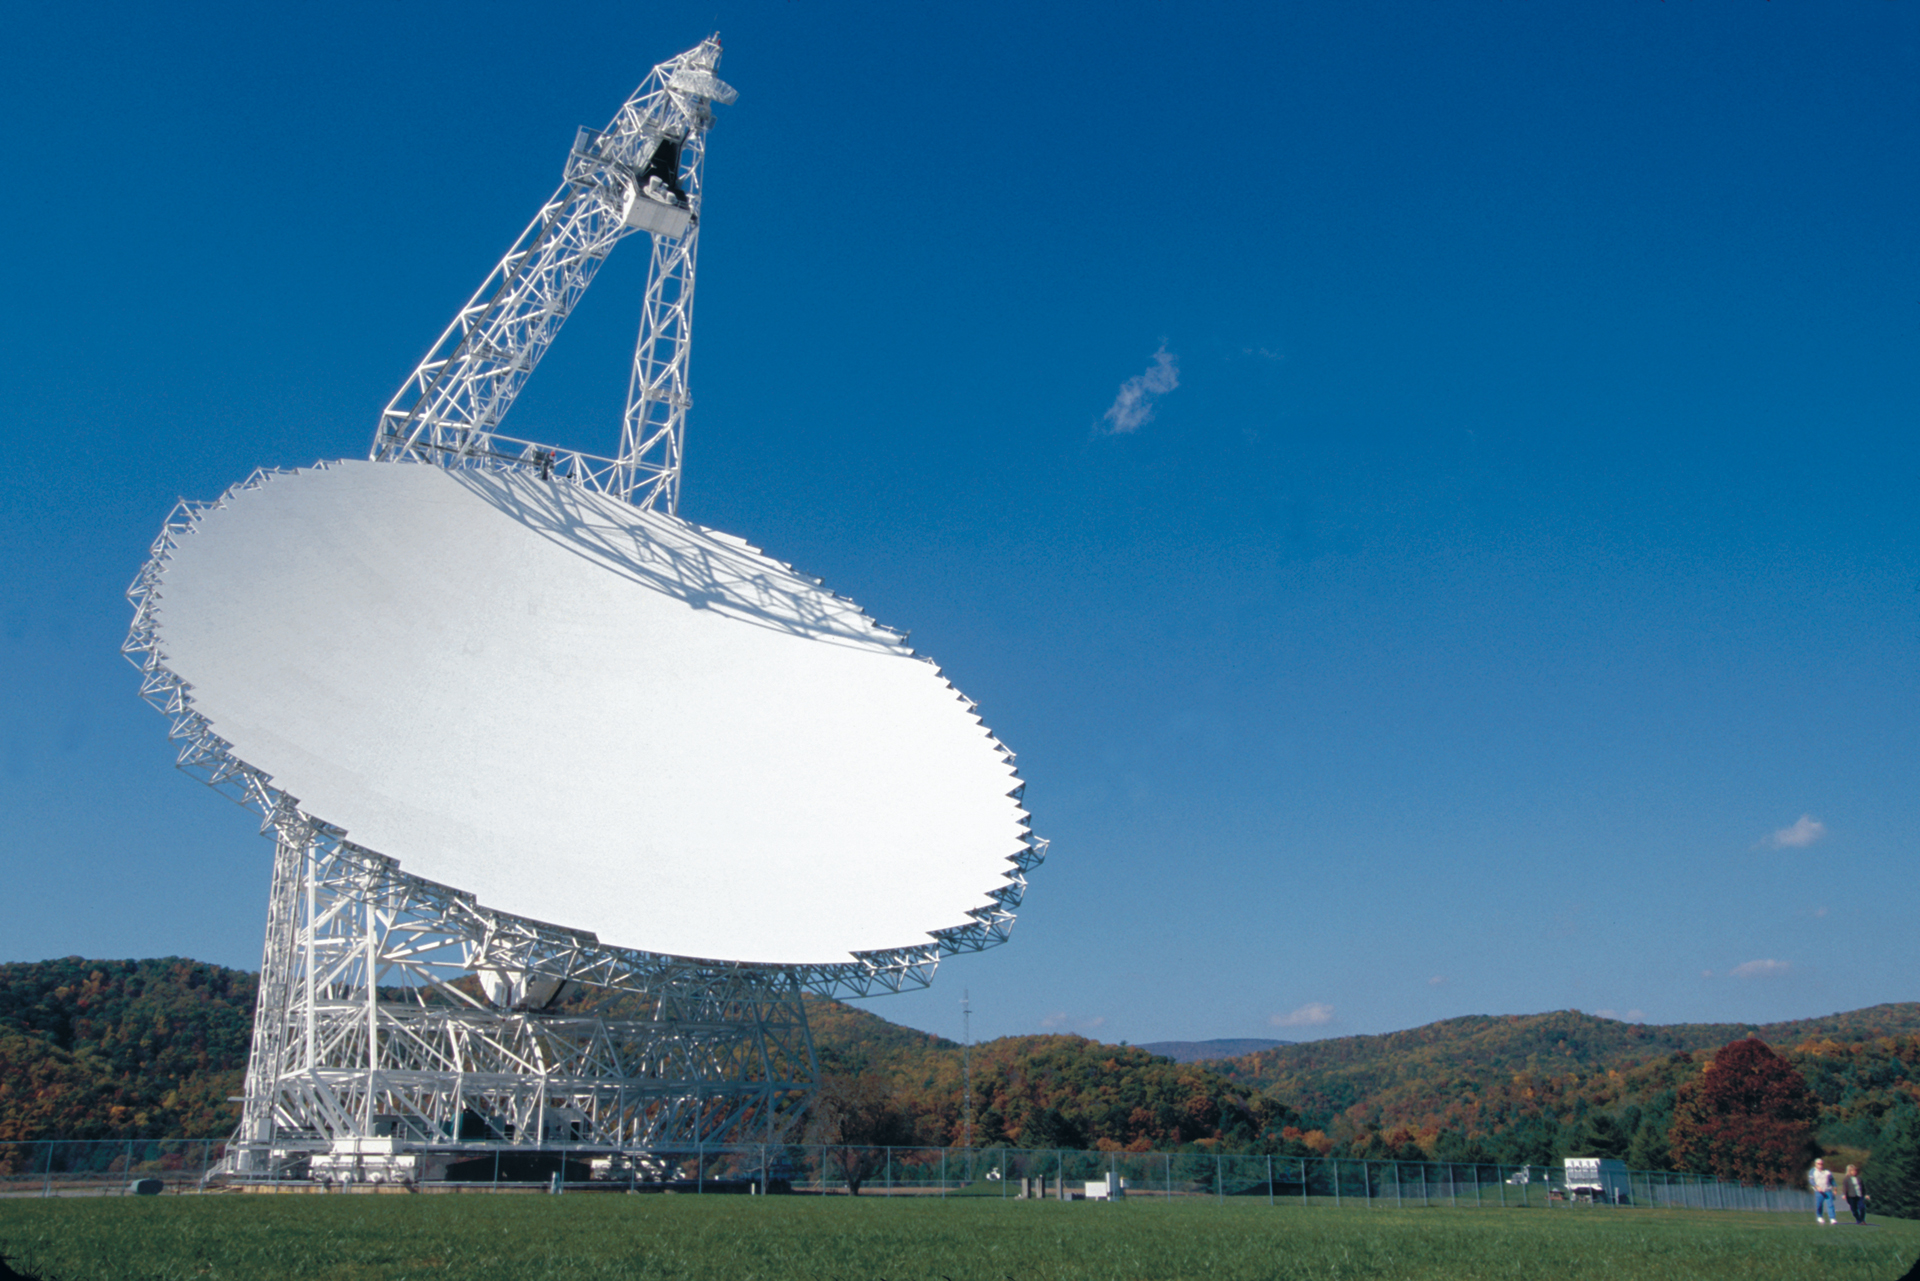

Green Bank Telescope

The Green Bank Telescope is the world's largest, fully-steerable telescope. The GBT's dish is 100-meters by 110-meters in size, covering 2.3 acres of space.

Credit: NRAO/AUI/NSF